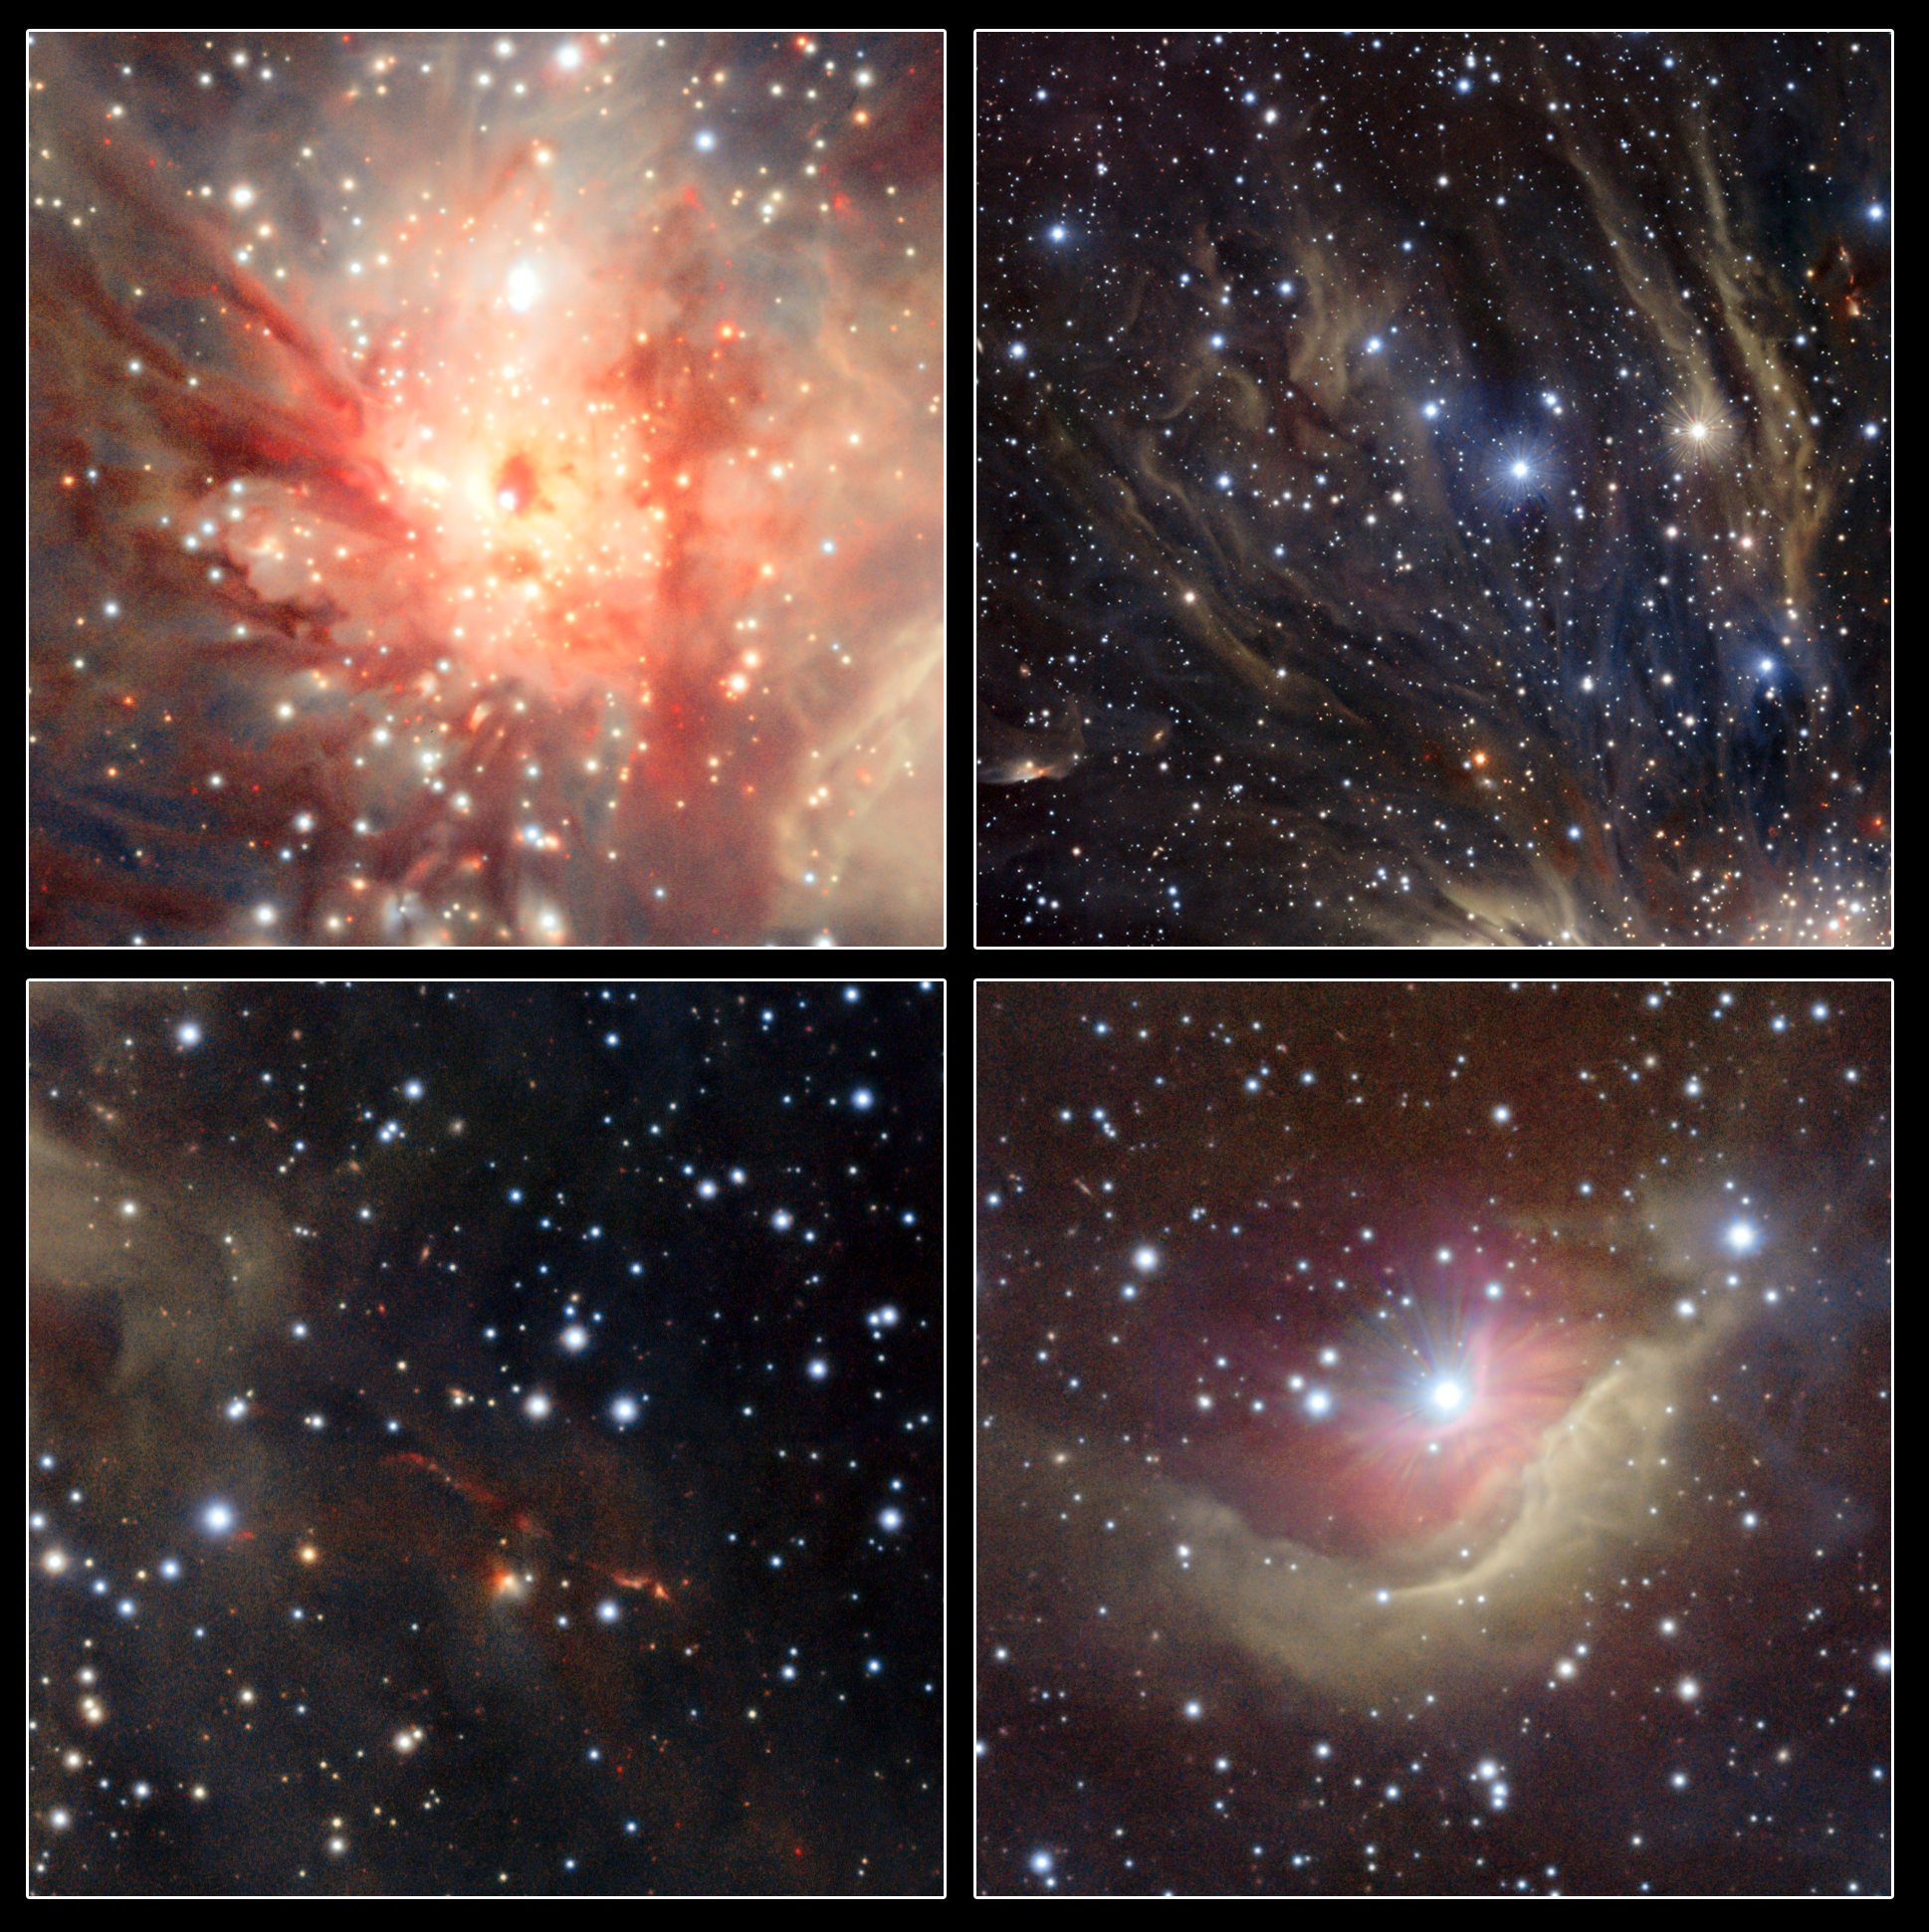

Extracts from the VISTA image of the Monoceros R2 star forming region

This composite image shows extracts from the VISTA image of the Monoceros R2 star forming region.

Credit: ESO/J. Emerson/VISTA. Acknowledgment: Cambridge Astronomical Survey Unit